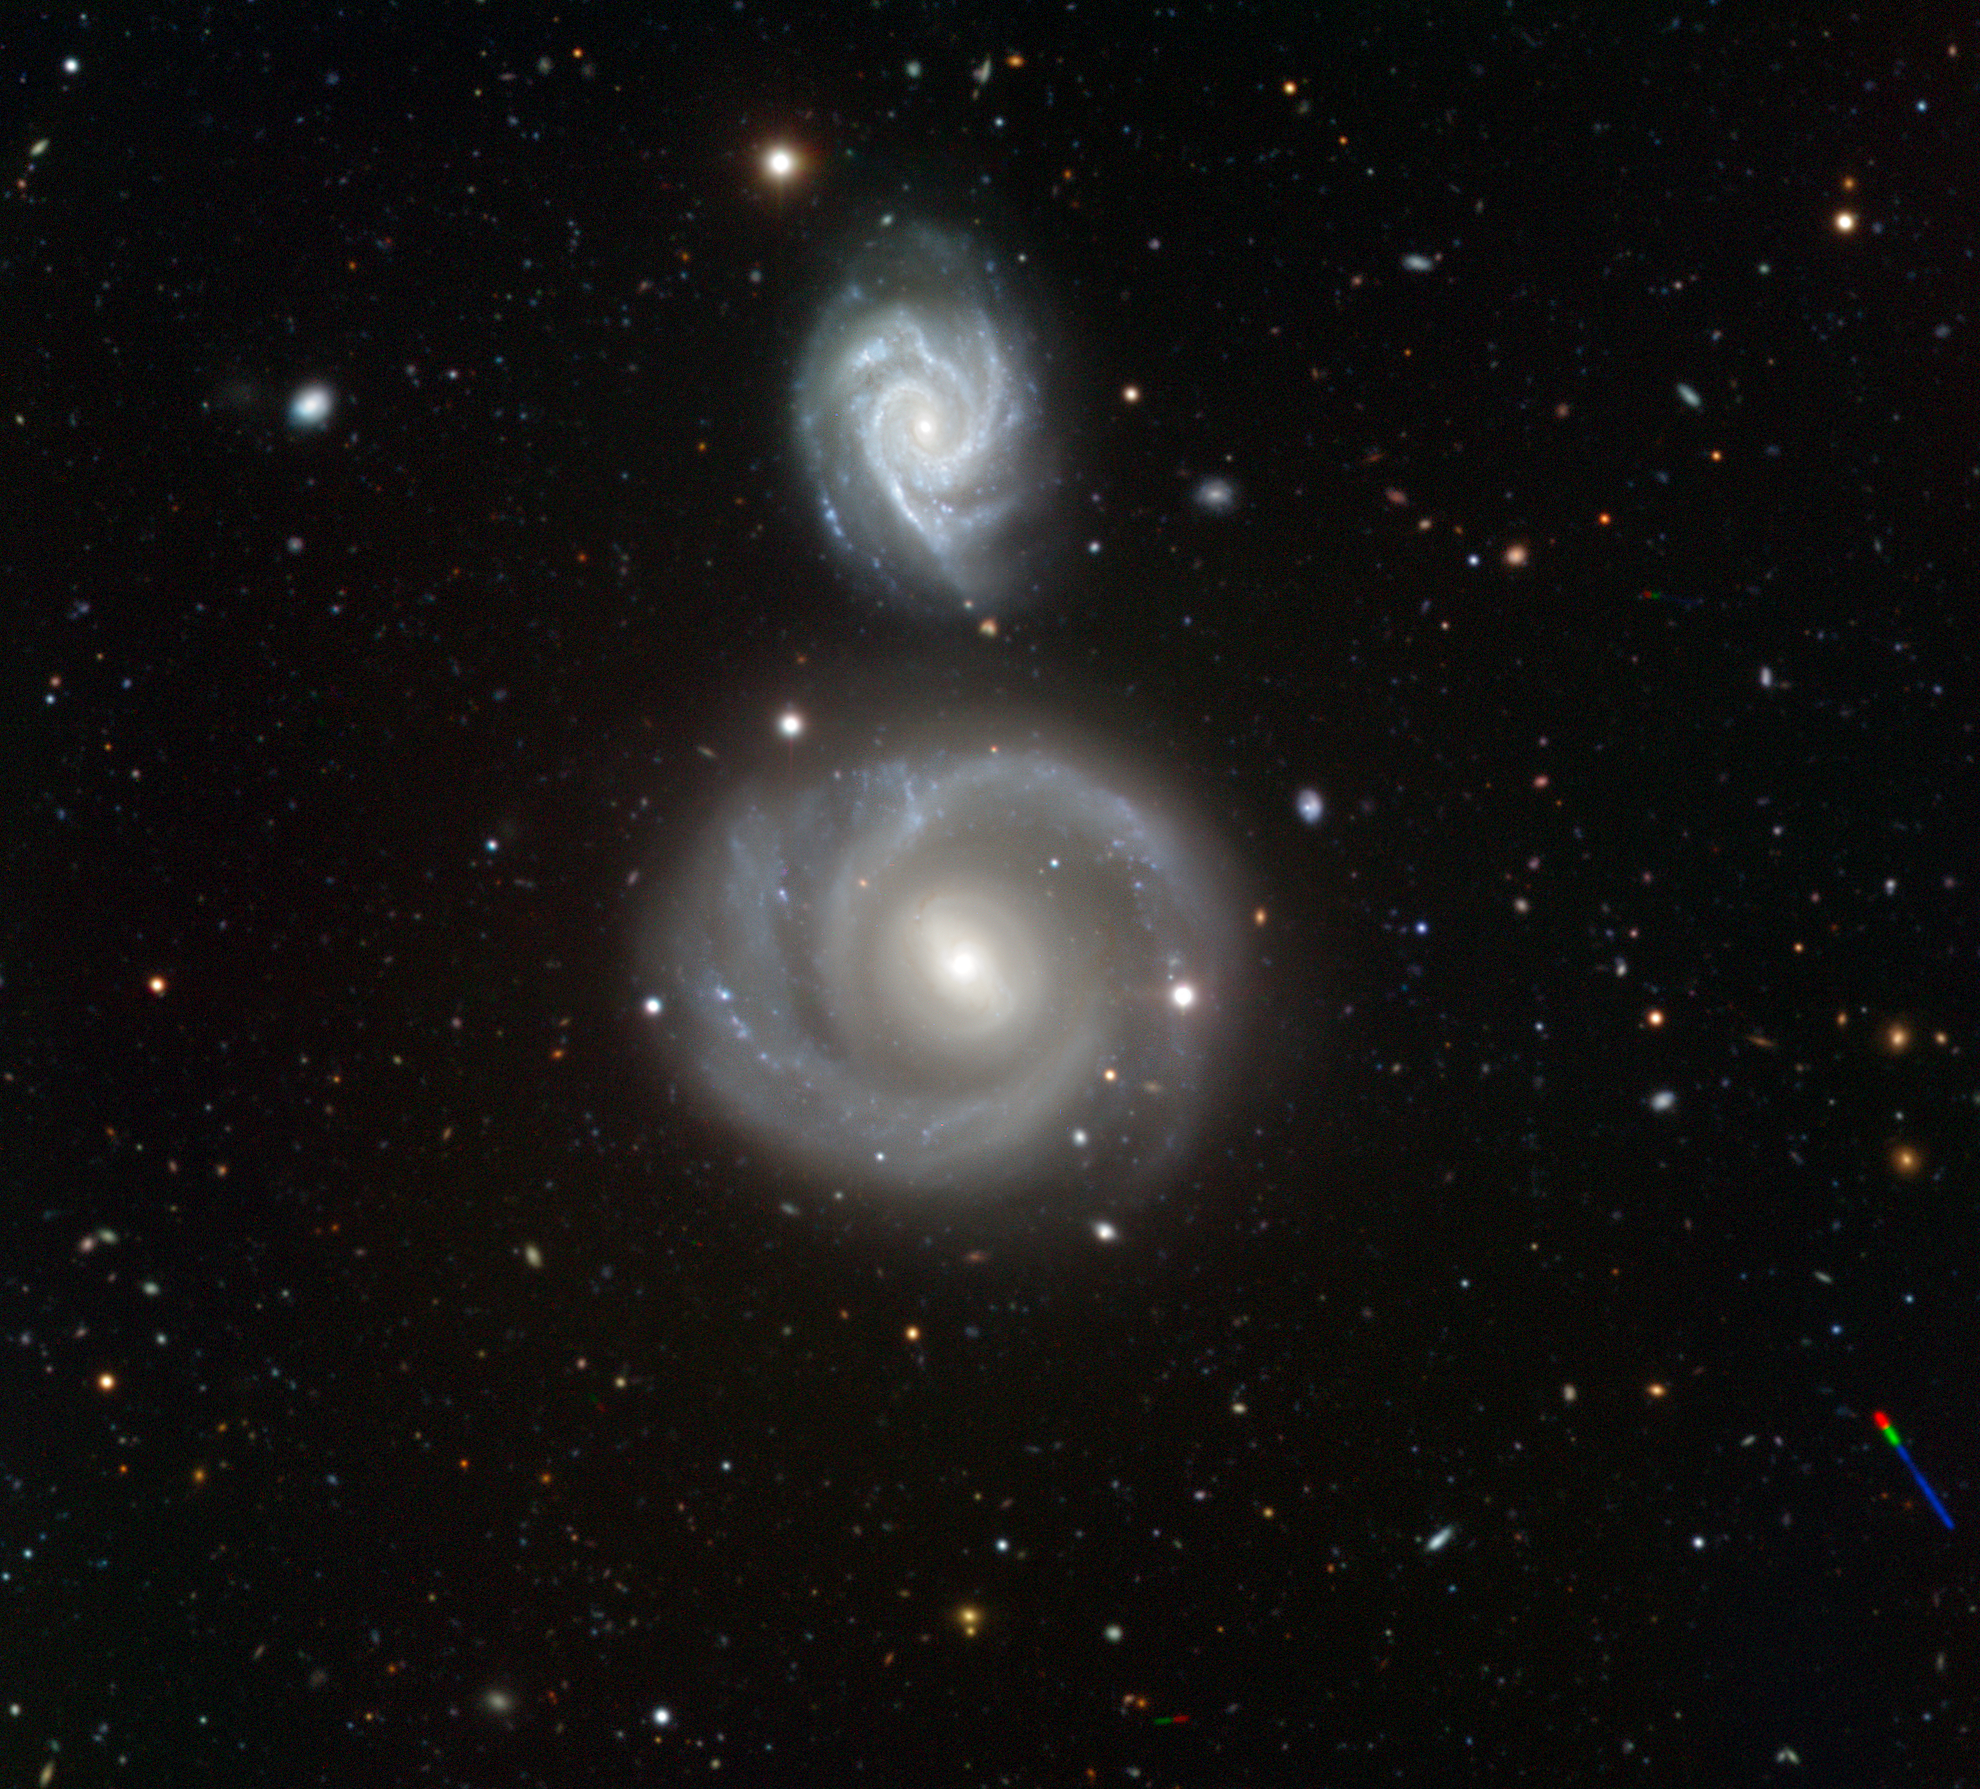

The calm before the storm

This beautiful image portrays the galaxies NGC 799 (below) and NGC 800 (above) located in the constellation of Cetus (The Whale). This pair of galaxies was first observed by the American astronomer Lewis Swift back in 1885.

Located at a distance of about 300 million light-years, our face-on view allows us to clearly appreciate their shapes. Like the Milky Way — our galaxy — these objects are both spiral galaxies, with characteristic long arms winding towards a bright bulge at the centre. In the prominent spiral arms, a large number of hot, young, blue stars are forming in clusters (tiny blue dots seen in the image) whereas in the central bulge a large group of cooler, redder, old stars are packed into a compact, almost spherical region.

At first glance, these galaxies look rather similar, but the devil is in the detail. Apart from the obvious difference in size, only NGC 799 has a bar structure, extending from its central bulge, and the spiral arms wind out from the ends of the bar. Galactic bars are thought to act as a mechanism that channels gas from the spiral arms to the centre, intensifying star formation. A supernova was also observed in NGC 799 in 2004, and was given the name SN2004dt.

Another interesting differentiating feature is the number of spiral arms. The small NGC 800 has three bright, knotty spiral arms, whilst NGC 799 only has two relatively dim, but broad spiral arms. These start at the end of the bar and wrap nearly completely around the galaxy forming a structure that looks almost like a ring.

While it might seem that this image depicts two impressive close spiral galaxies coexisting in an everlasting peace, nothing can be further than the truth. We could be just witnessing the calm before the storm. We don’t know exactly what the future will bring, but typically, when two galaxies are close enough, they interact over hundreds of millions of years by means of gravitational disturbances. In some cases, only minor interactions occur, causing shape distortions, but sometimes galaxies collide, merging to form a single, new and larger galaxy.

The image was obtained using the FORS1 instrument on the 8.2-metre ESO Very Large Telescope (VLT) atop Cerro Paranal, Chile. It combines exposures taken through three filters (B, V, R).

Five asteroids can also be seen — can you find them all? The asteroids moved between the different exposures leaving colourful streaks in the image.

Credit: ESO